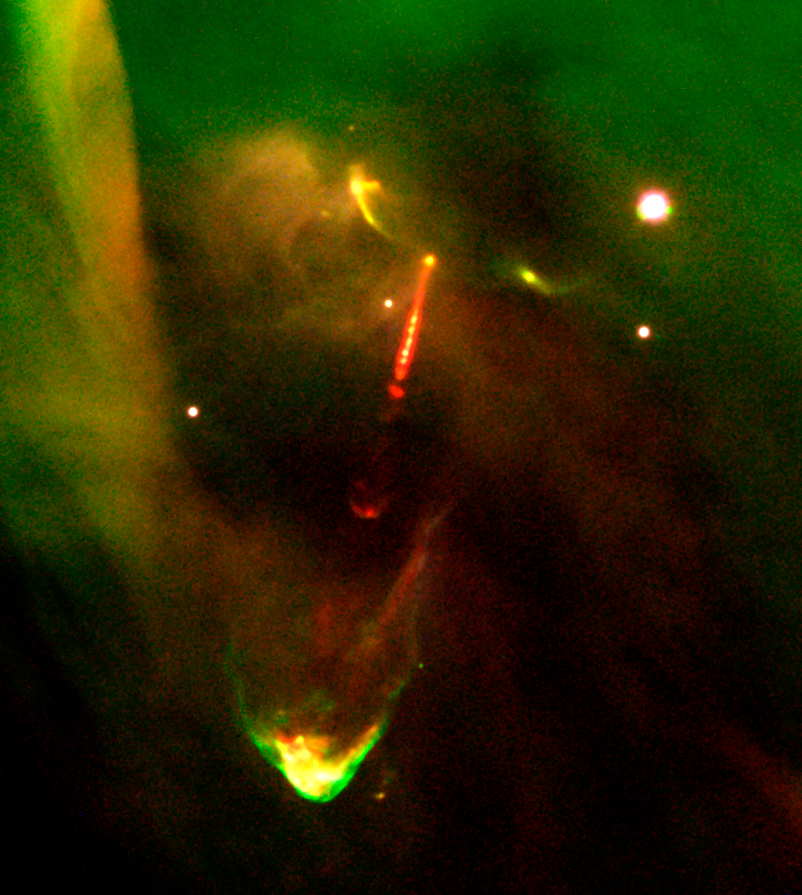

Protostar HH 34 in Orion

This image is an enlargement of a three-colour composite of the young object Herbig-Haro 34 (HH-34), now in the protostar stage of evolution. It is based on CCD frames obtained with the FORS2 instrument in imaging mode, on November 2 and 6, 1999. This object has a remarkable, very complicated appearance that includes two opposite jets that ram into the surrounding interstellar matter. This structure is produced by a machine-gun-like blast of "bullets" of dense gas ejected from the star at high velocities (approaching 250 km/sec). This seems to indicate that the star experiences episodic "outbursts" when large chunks of material fall onto it from a surrounding disc. HH-34 is located at a distance of approx. 1,500 light-years, near the famous Orion Nebula, one of the most productive star birth regions. Note also the enigmatic "waterfall" to the upper left, a feature that is still unexplained.

Credit: ESO